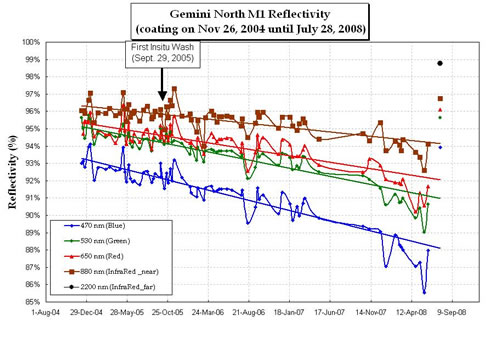

Plot of current Gemini North telescope's primary mirror reflectivity

Plot of current Gemini North telescope's primary mirror reflectivity since last coating in 2004. Note that the most recent coating is indicated by the points at upper right.

Credit: International Gemini Observatory/NOIRLab/NSF/AURA